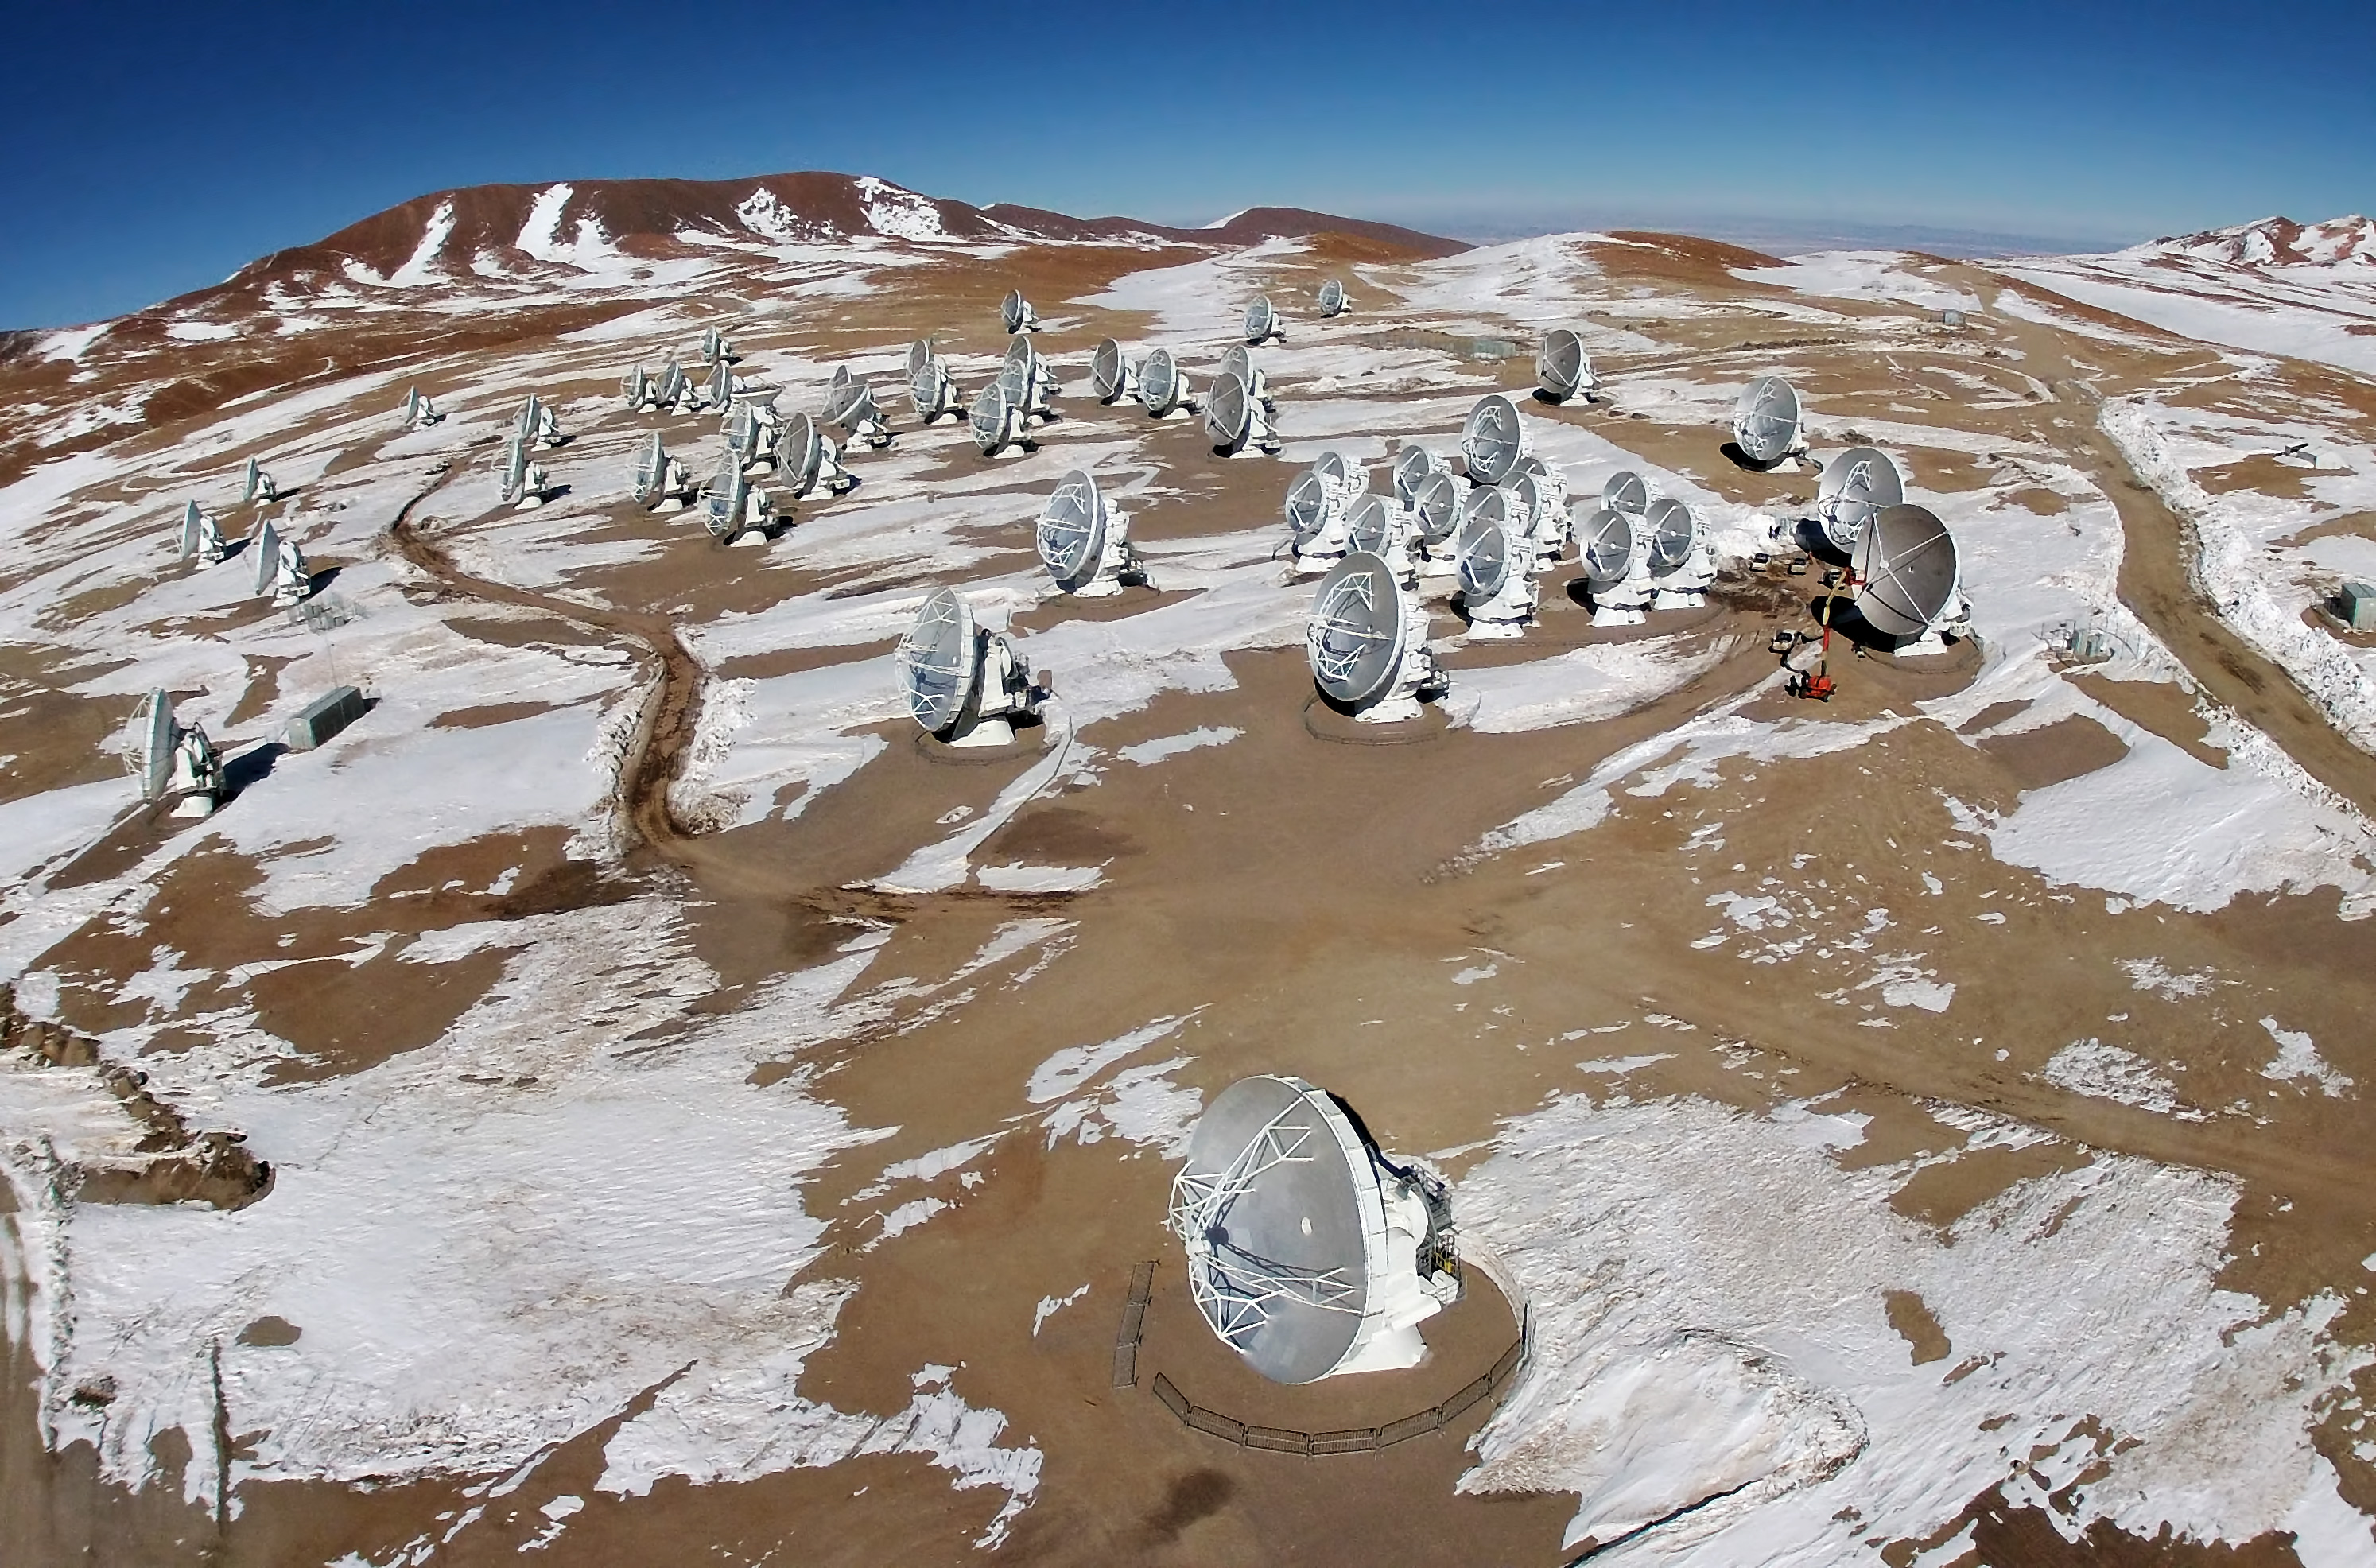

ALMA from the air

An image of ALMA's antennas on snowed Chajnantor Plateau in Chile's Atacama Desert.

Credit: ESO